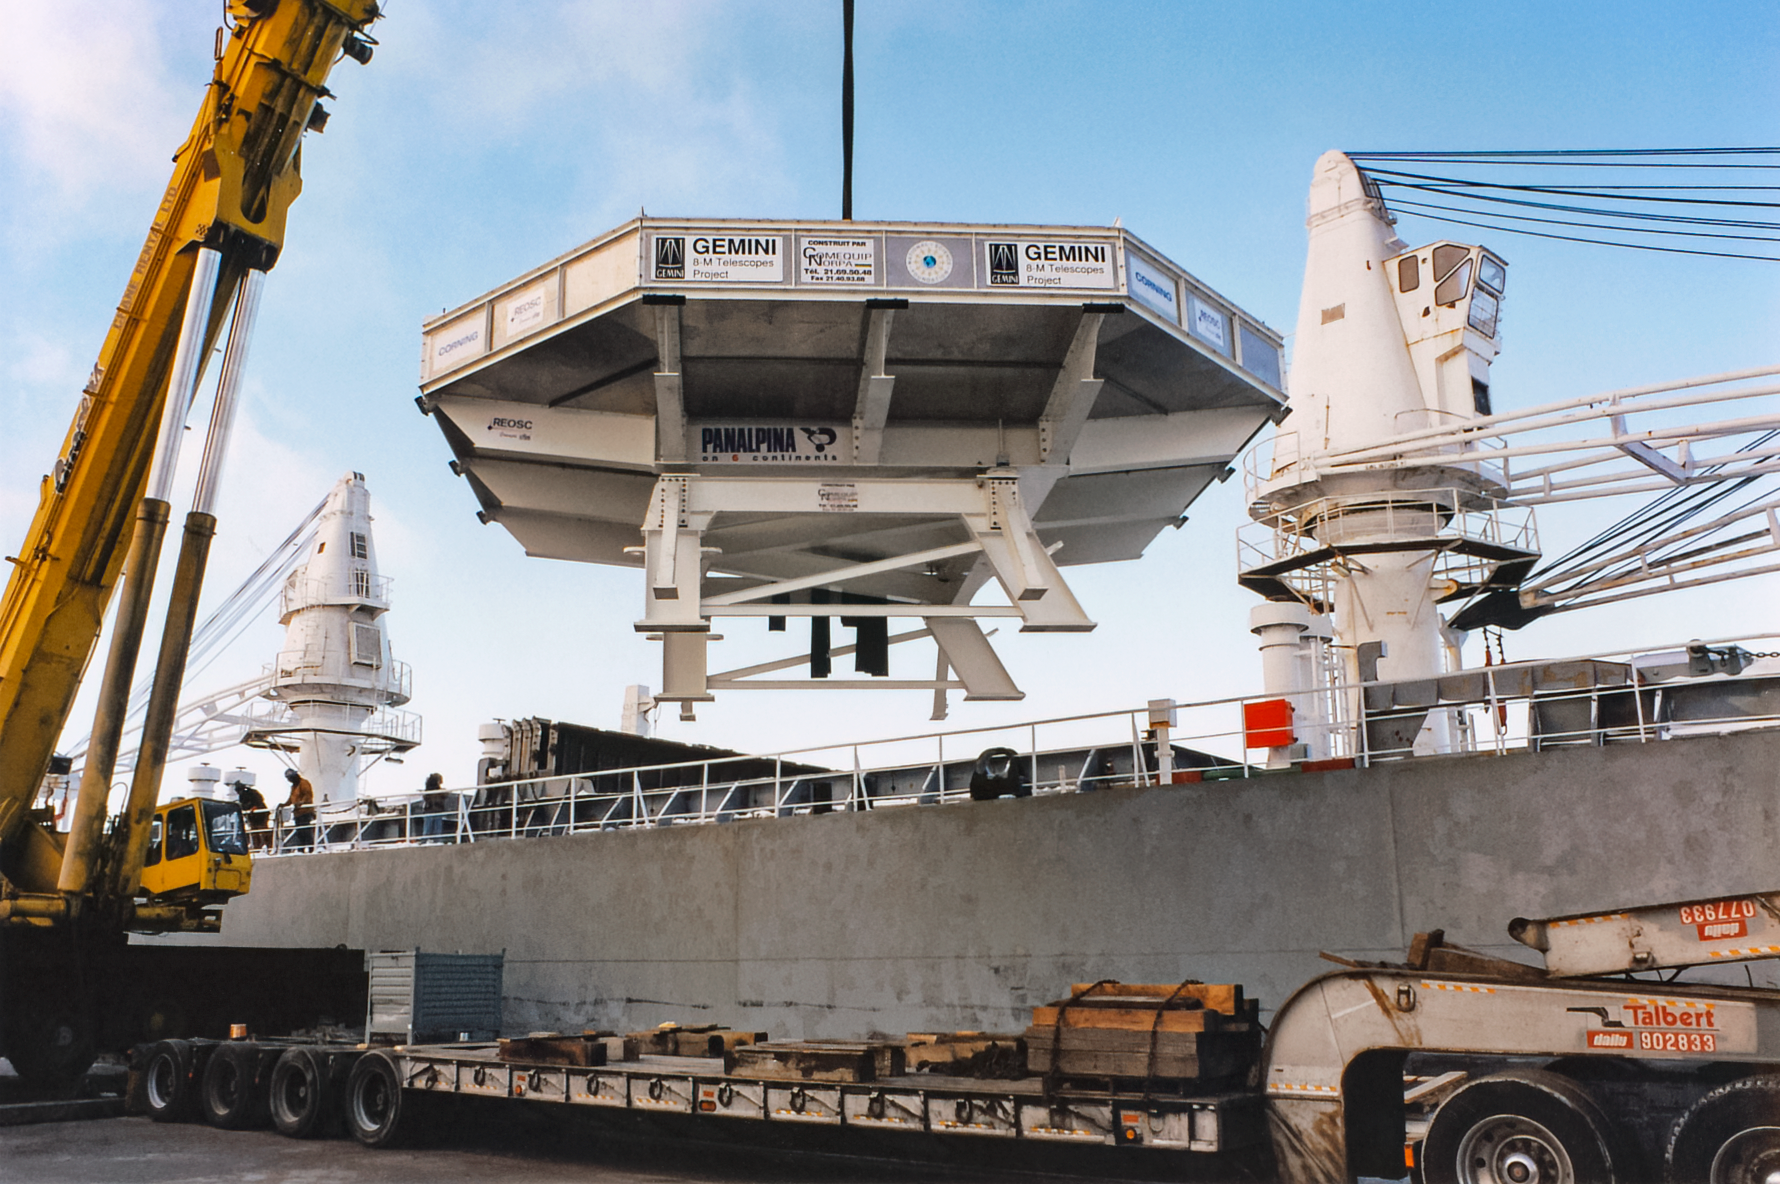

Transporting Gemini Mirror Blank

Transporting the first Gemini 8-meter mirror blank from Corning (Ogdenburg, NY) to France.

Credit: International Gemini Observatory/NOIRLab/NSF/AURA